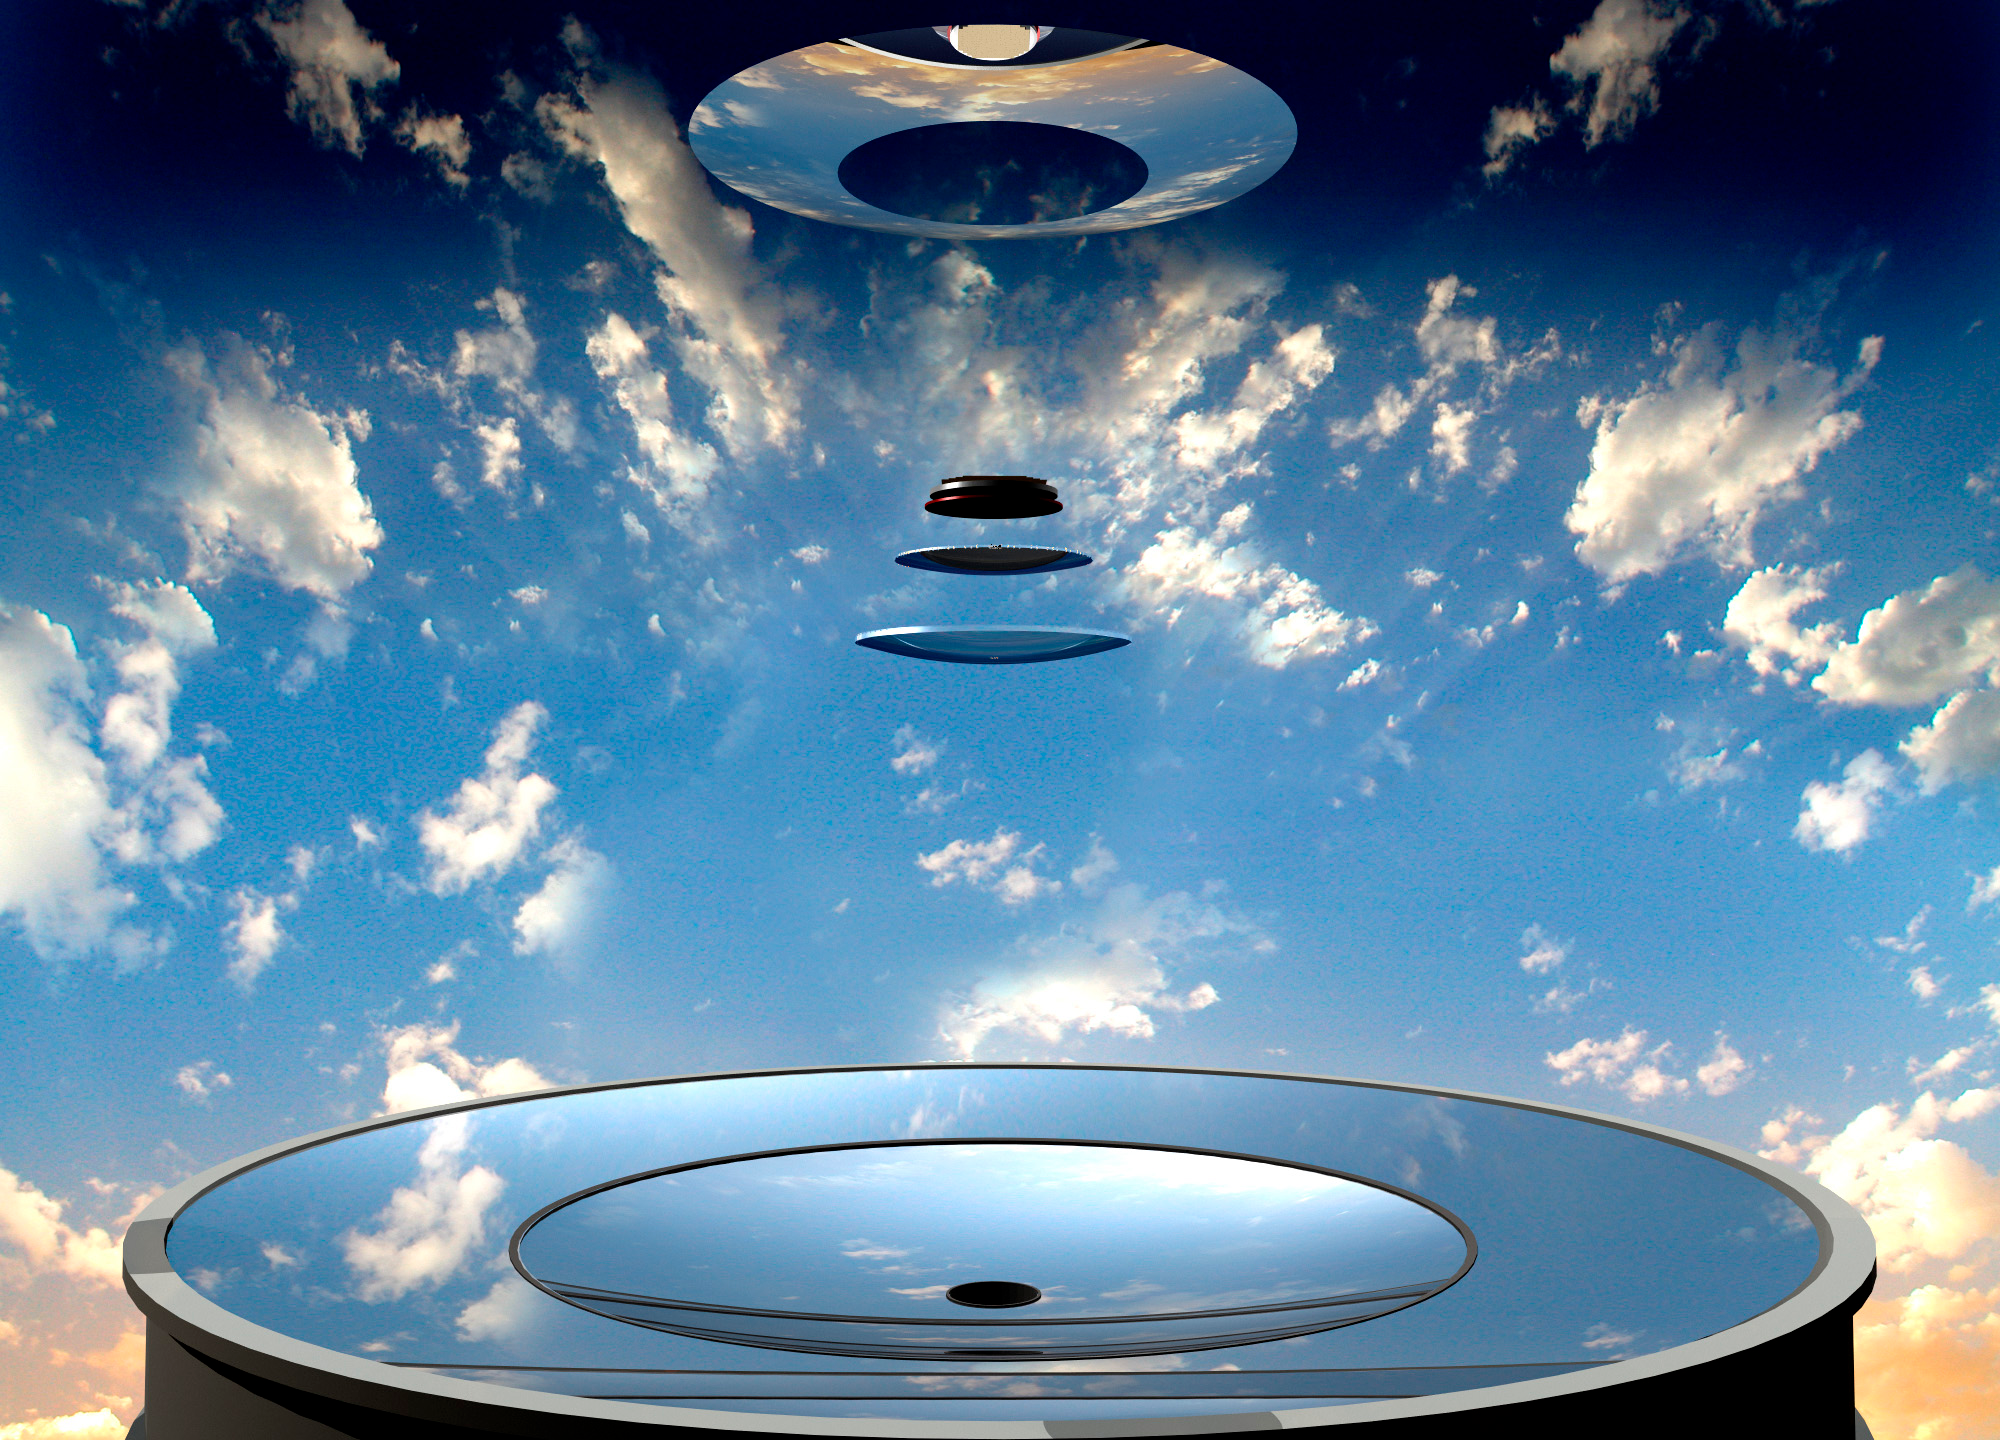

Optical Elements

This artist's conception shows the optical elements of LSST: 3 mirrors, and 3 lenses.

Credit: Rubin Observatory/NSF/AURA